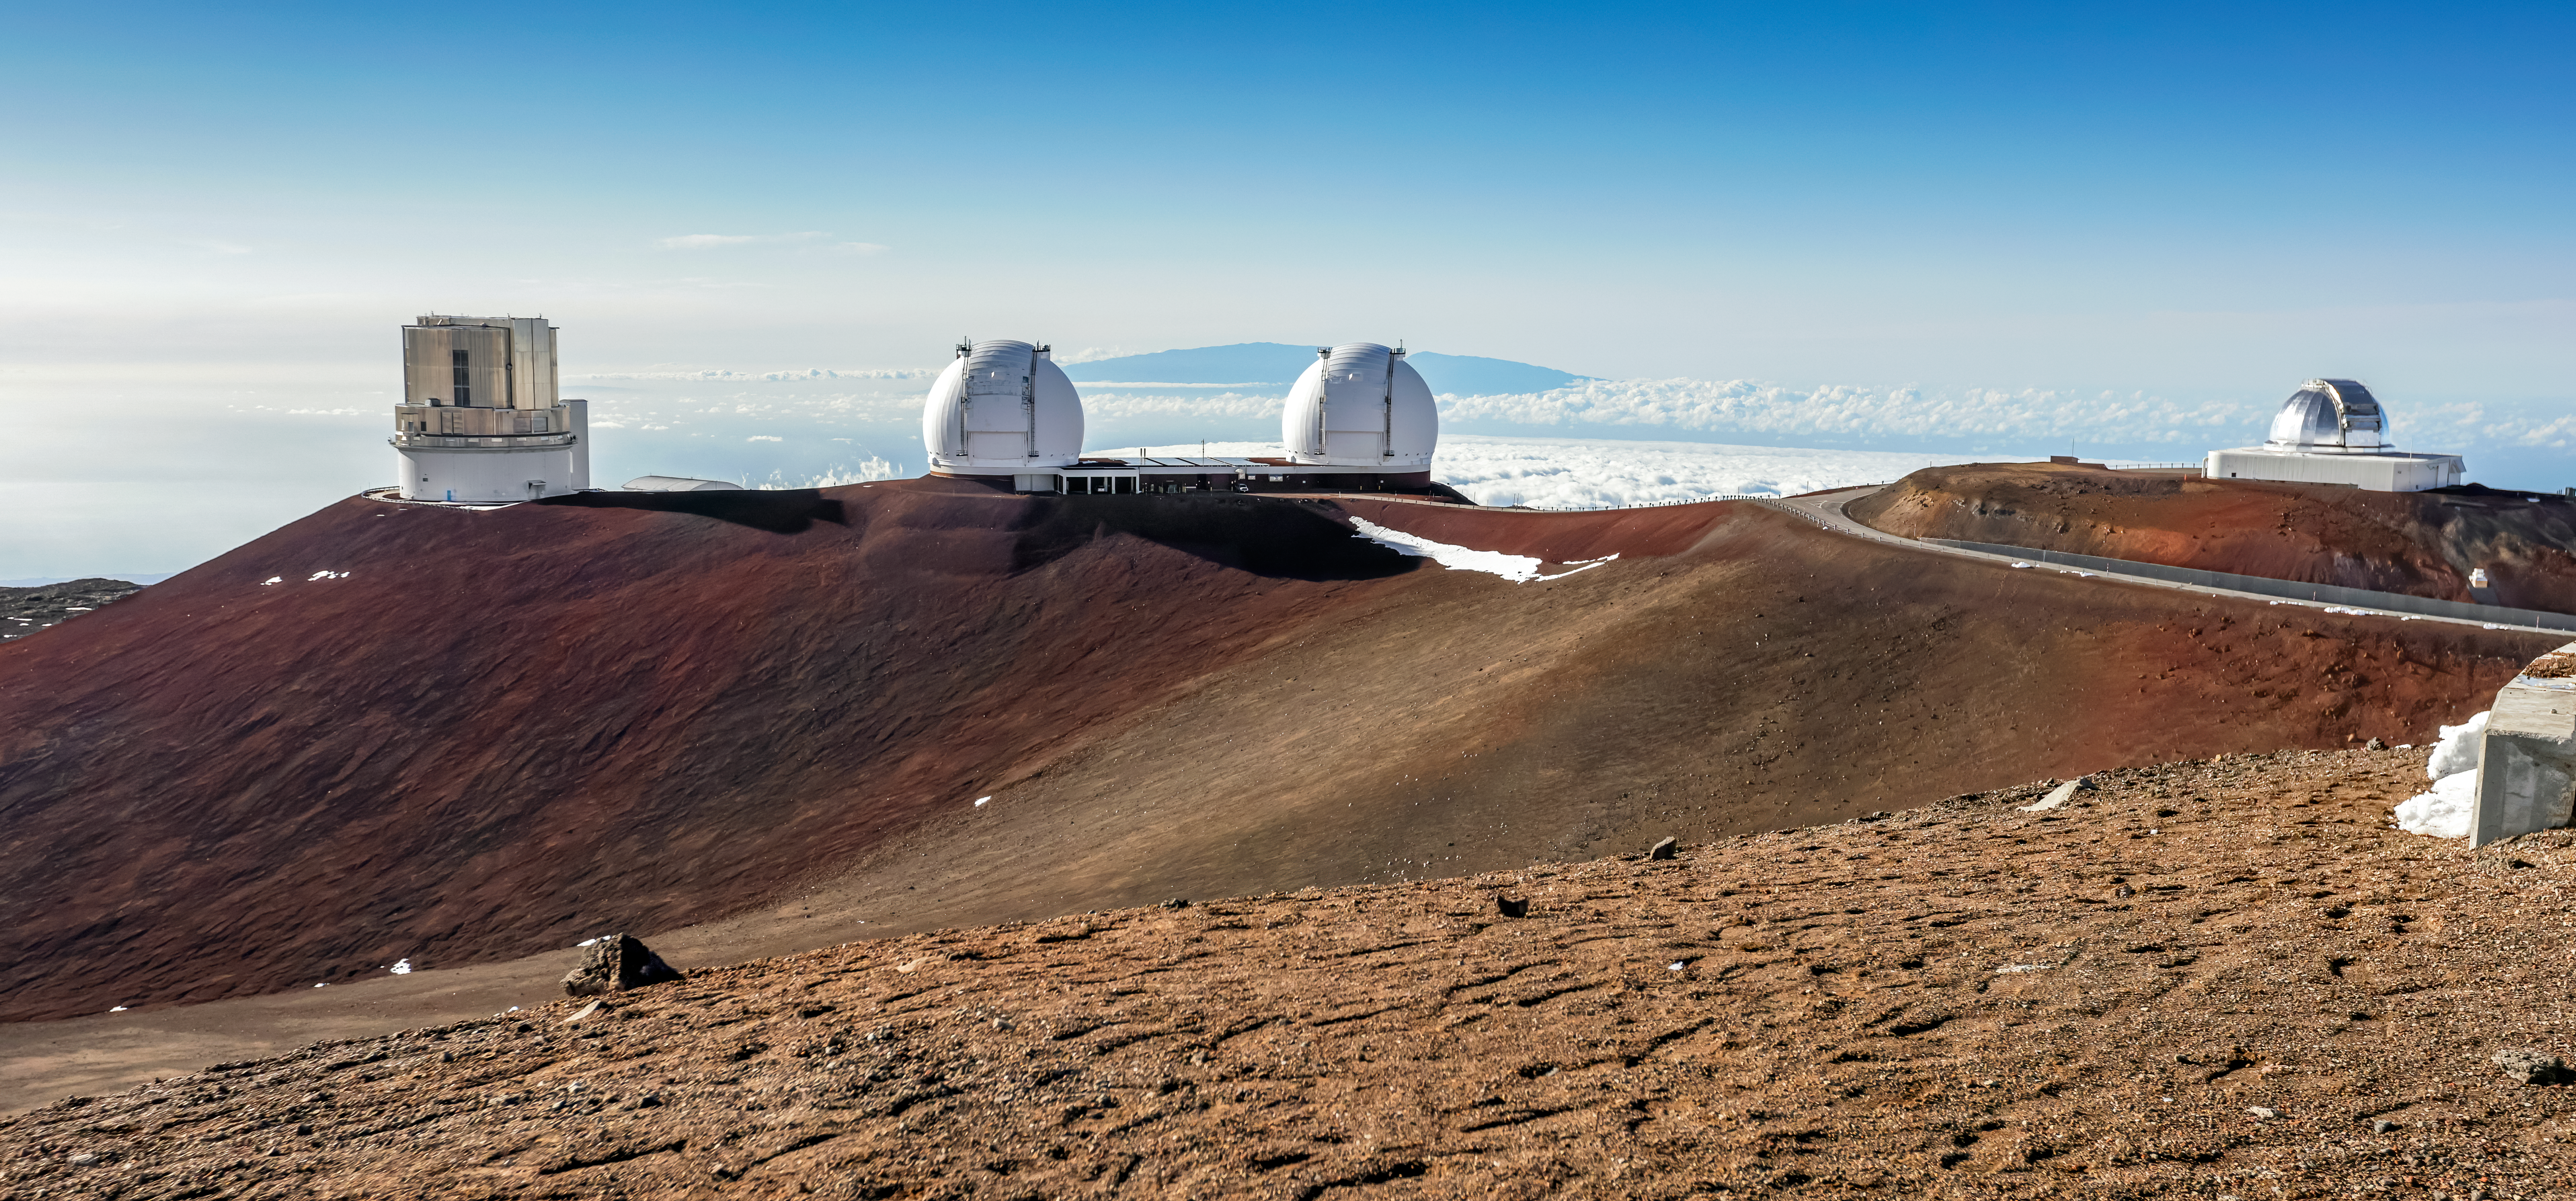

Daytime at Gemini North

A bright day at Gemini North near the summit of Maunakea in Hawai‘i.

Credit: International Gemini Observatory/NOIRLab/NSF/AURA